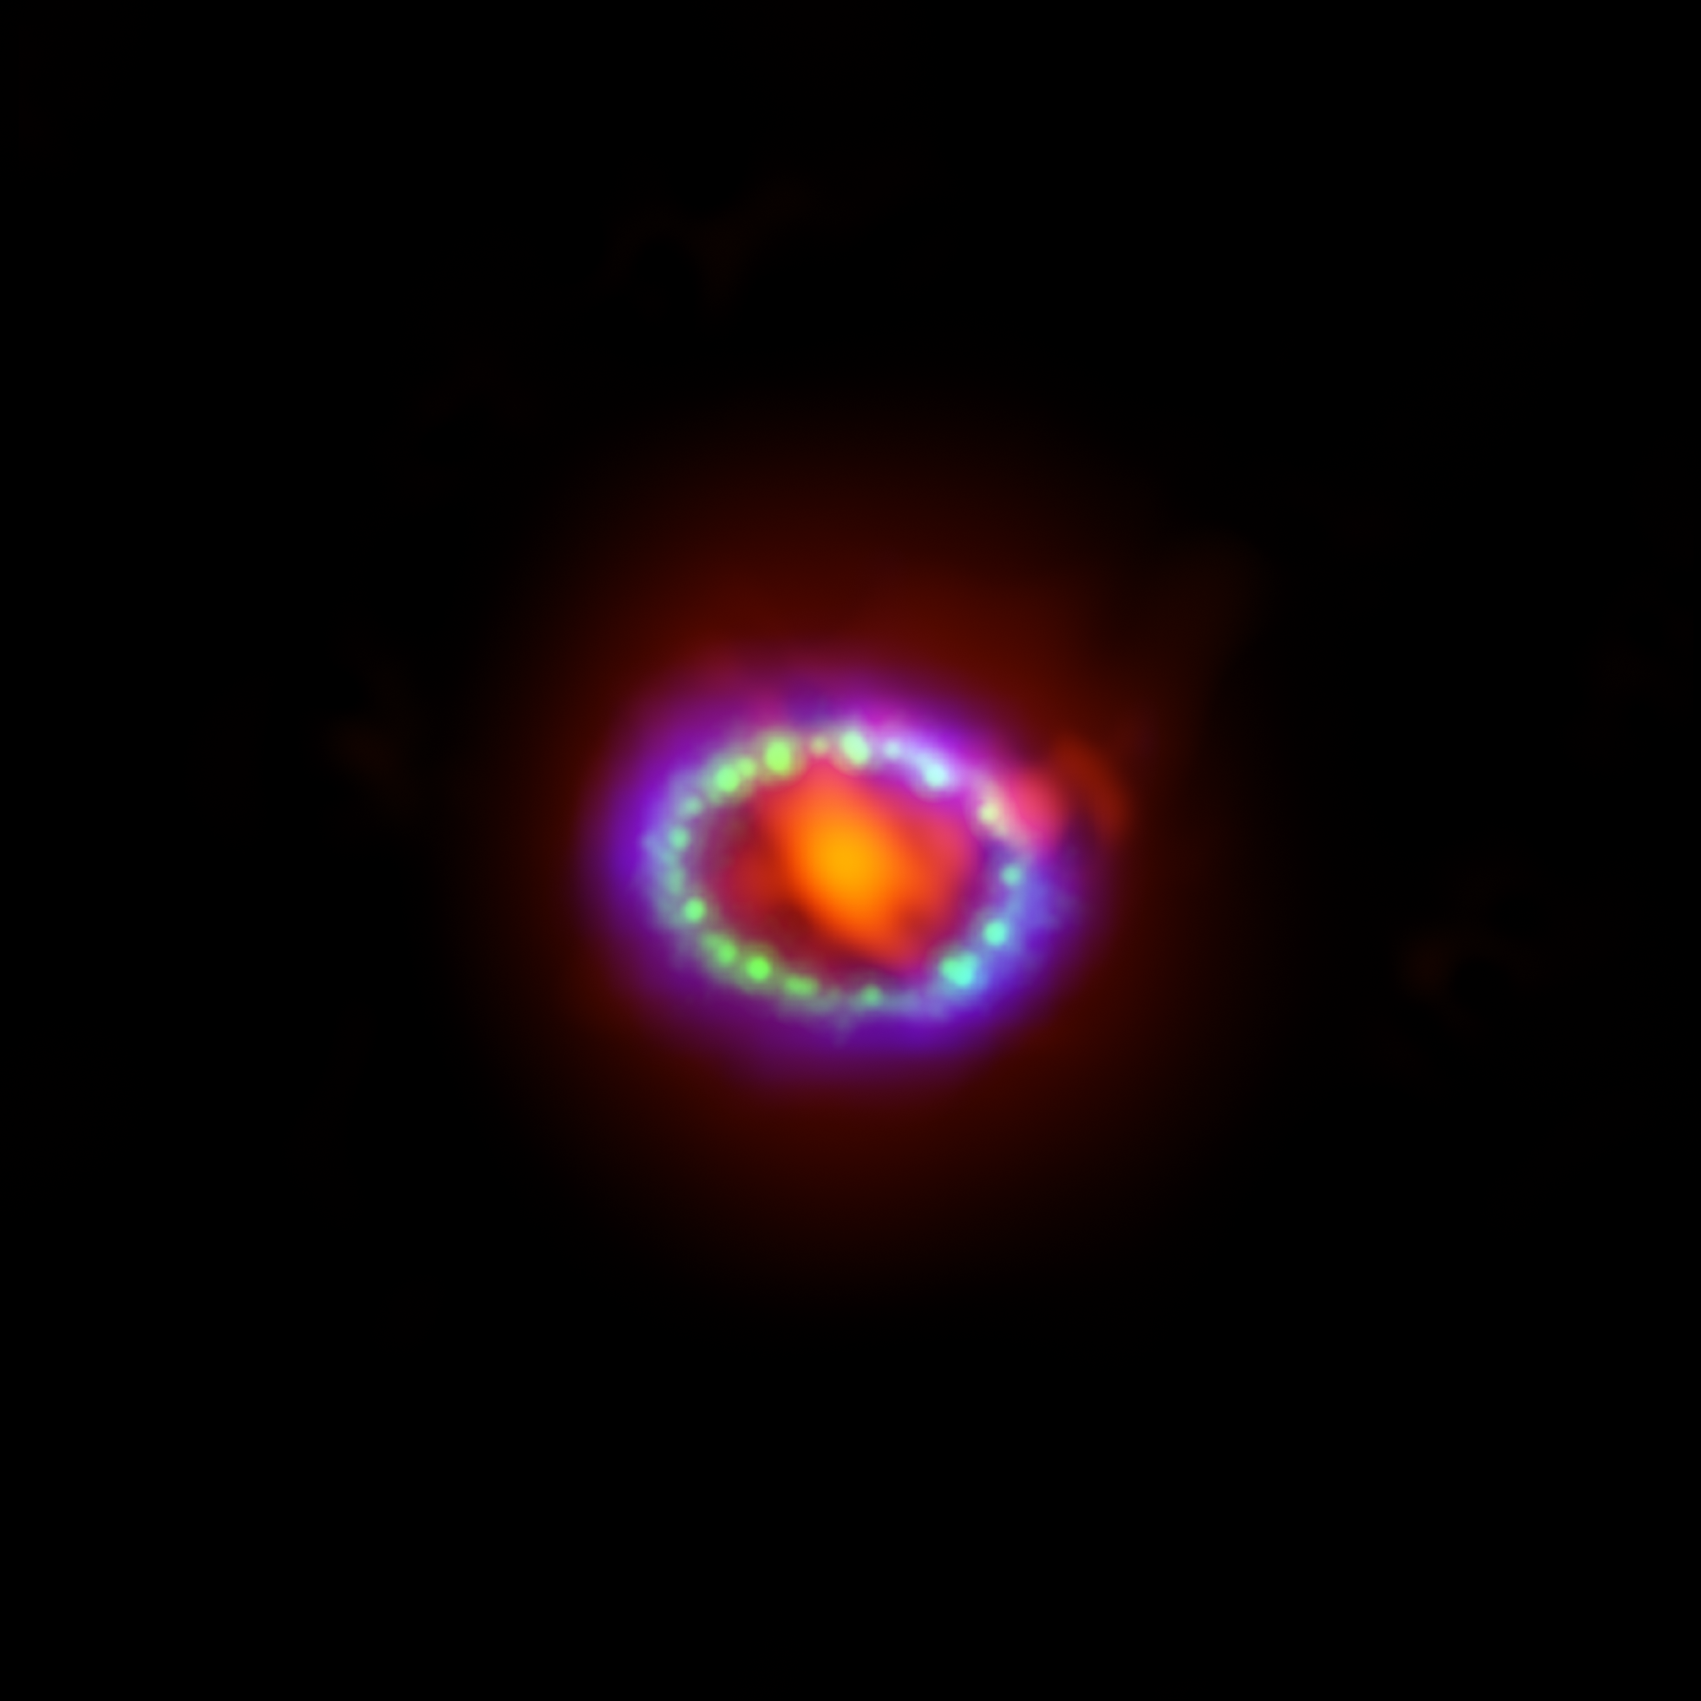

Composite image of Supernova 1987A

This image shows the remnant of Supernova 1987A seen in light of very different wavelengths. ALMA data (in red) shows newly formed dust in the centre of the remnant. Hubble (in green) and Chandra (in blue) data show where the expanding shock wave is colliding with a ring of material around the supernova. This ring was initially lit up by the ultraviolet flash from the original explosion, but over the past few years the ring material has brightened considerably as it collides with the expanding shockwave.

Credit: ALMA (ESO/NAOJ/NRAO)/A. Angelich. Visible light image: the NASA/ESA Hubble Space Telescope. X-Ray image: The NASA Chandra X-Ray Observatory